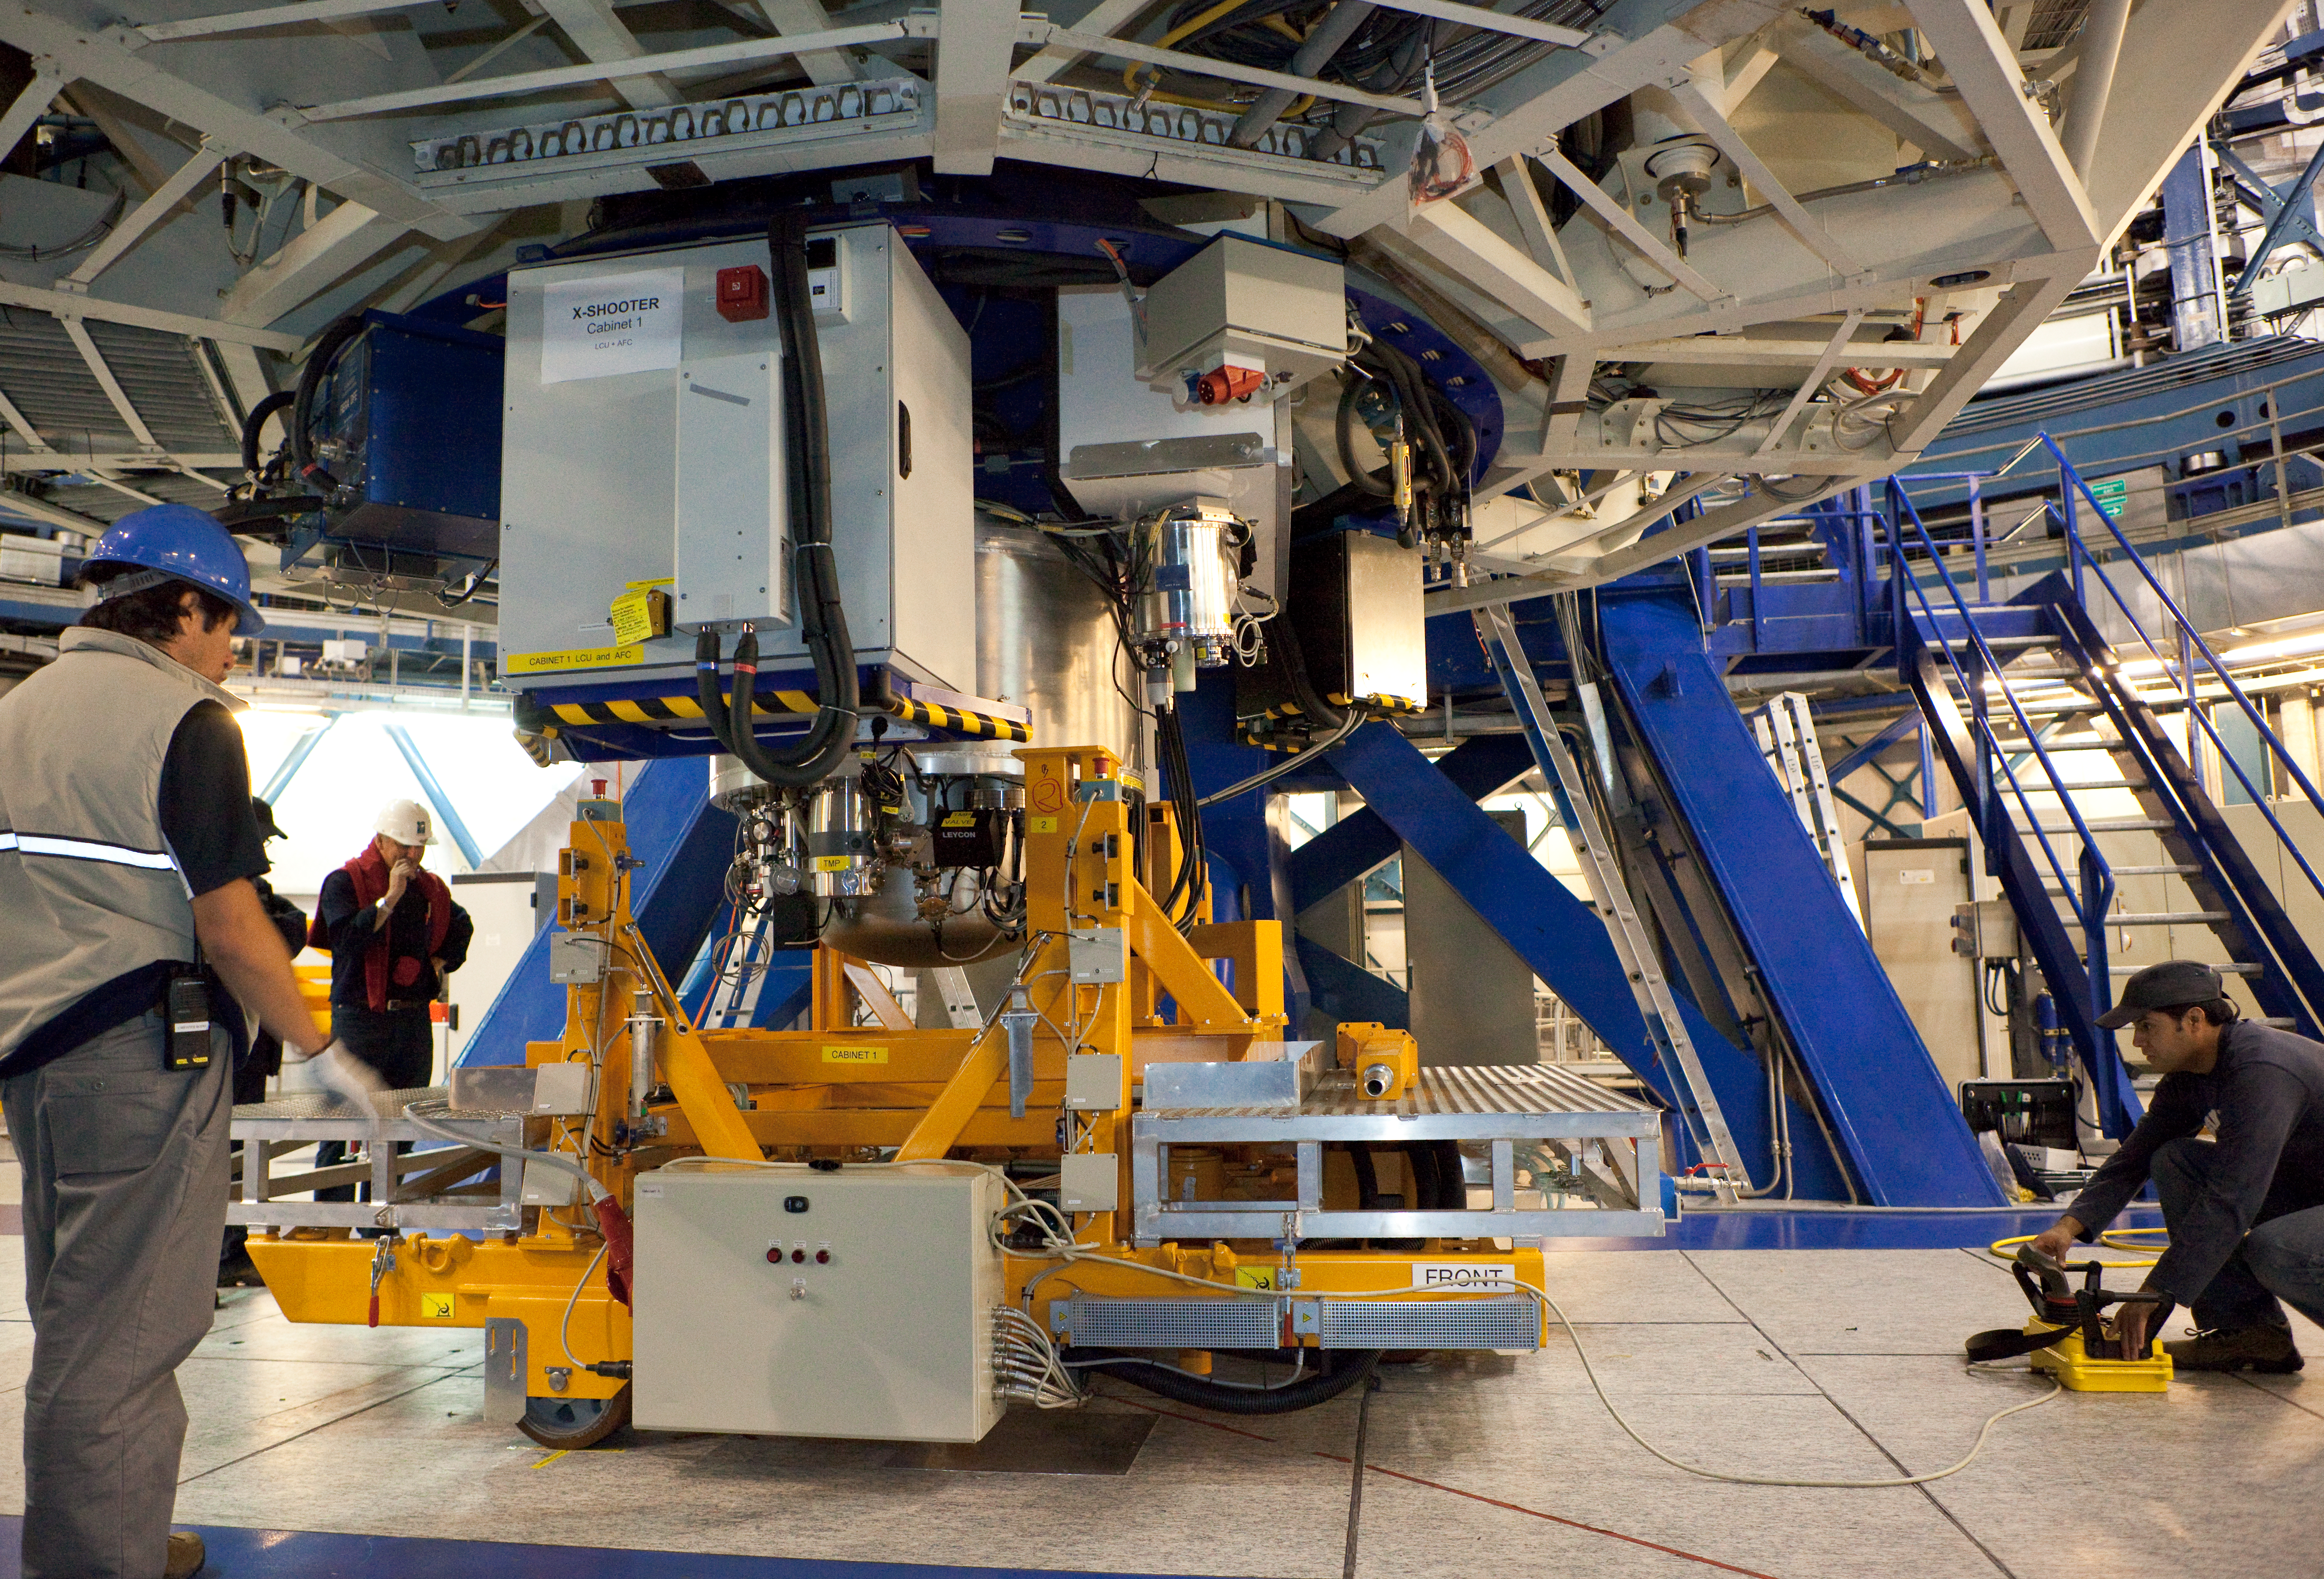

X-SHOOTER removal

In this March 2009 photo, the X-SHOOTER device is temporarily removed from UT2 during planned telescope maintenance.

Credit: ESO